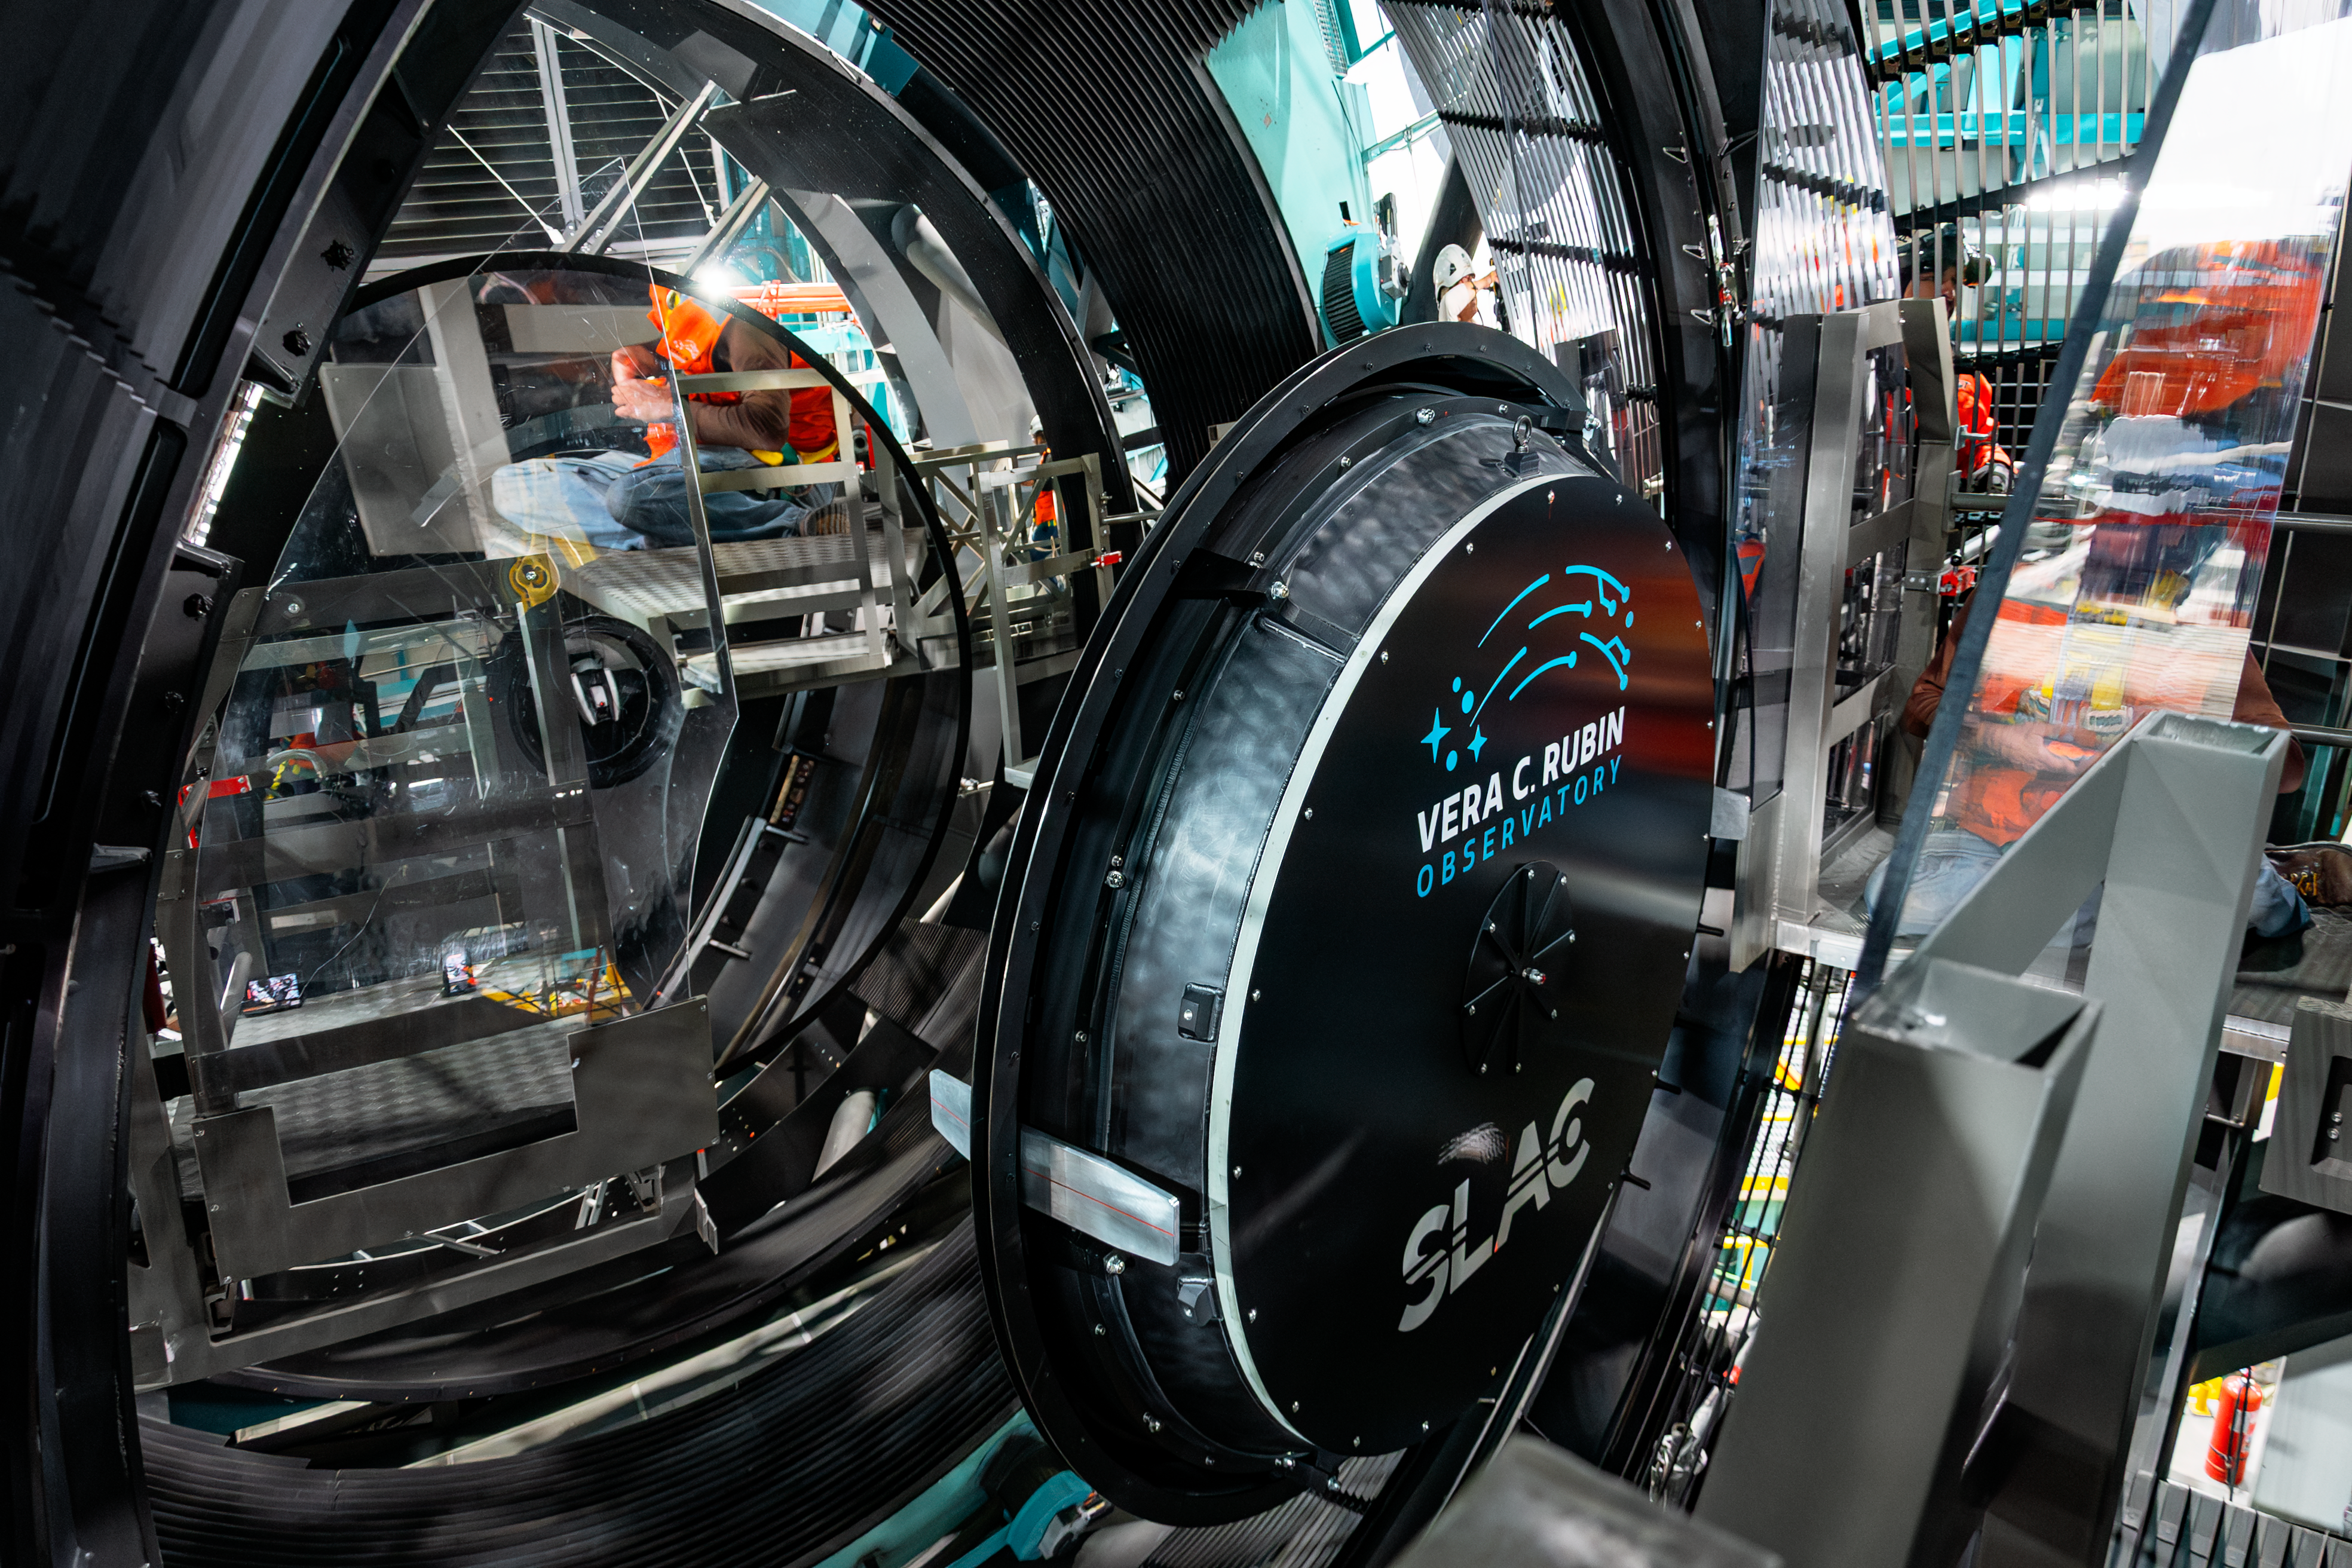

LSST Camera Installed at Rubin Observatory

The LSST Camera was installed on the Simonyi Survey Telescope at NSF–DOE Vera C. Rubin Observatory in March 2025.

Credit: RubinObs/NOIRLab/SLAC/NSF/DOE/AURA/B. Quint